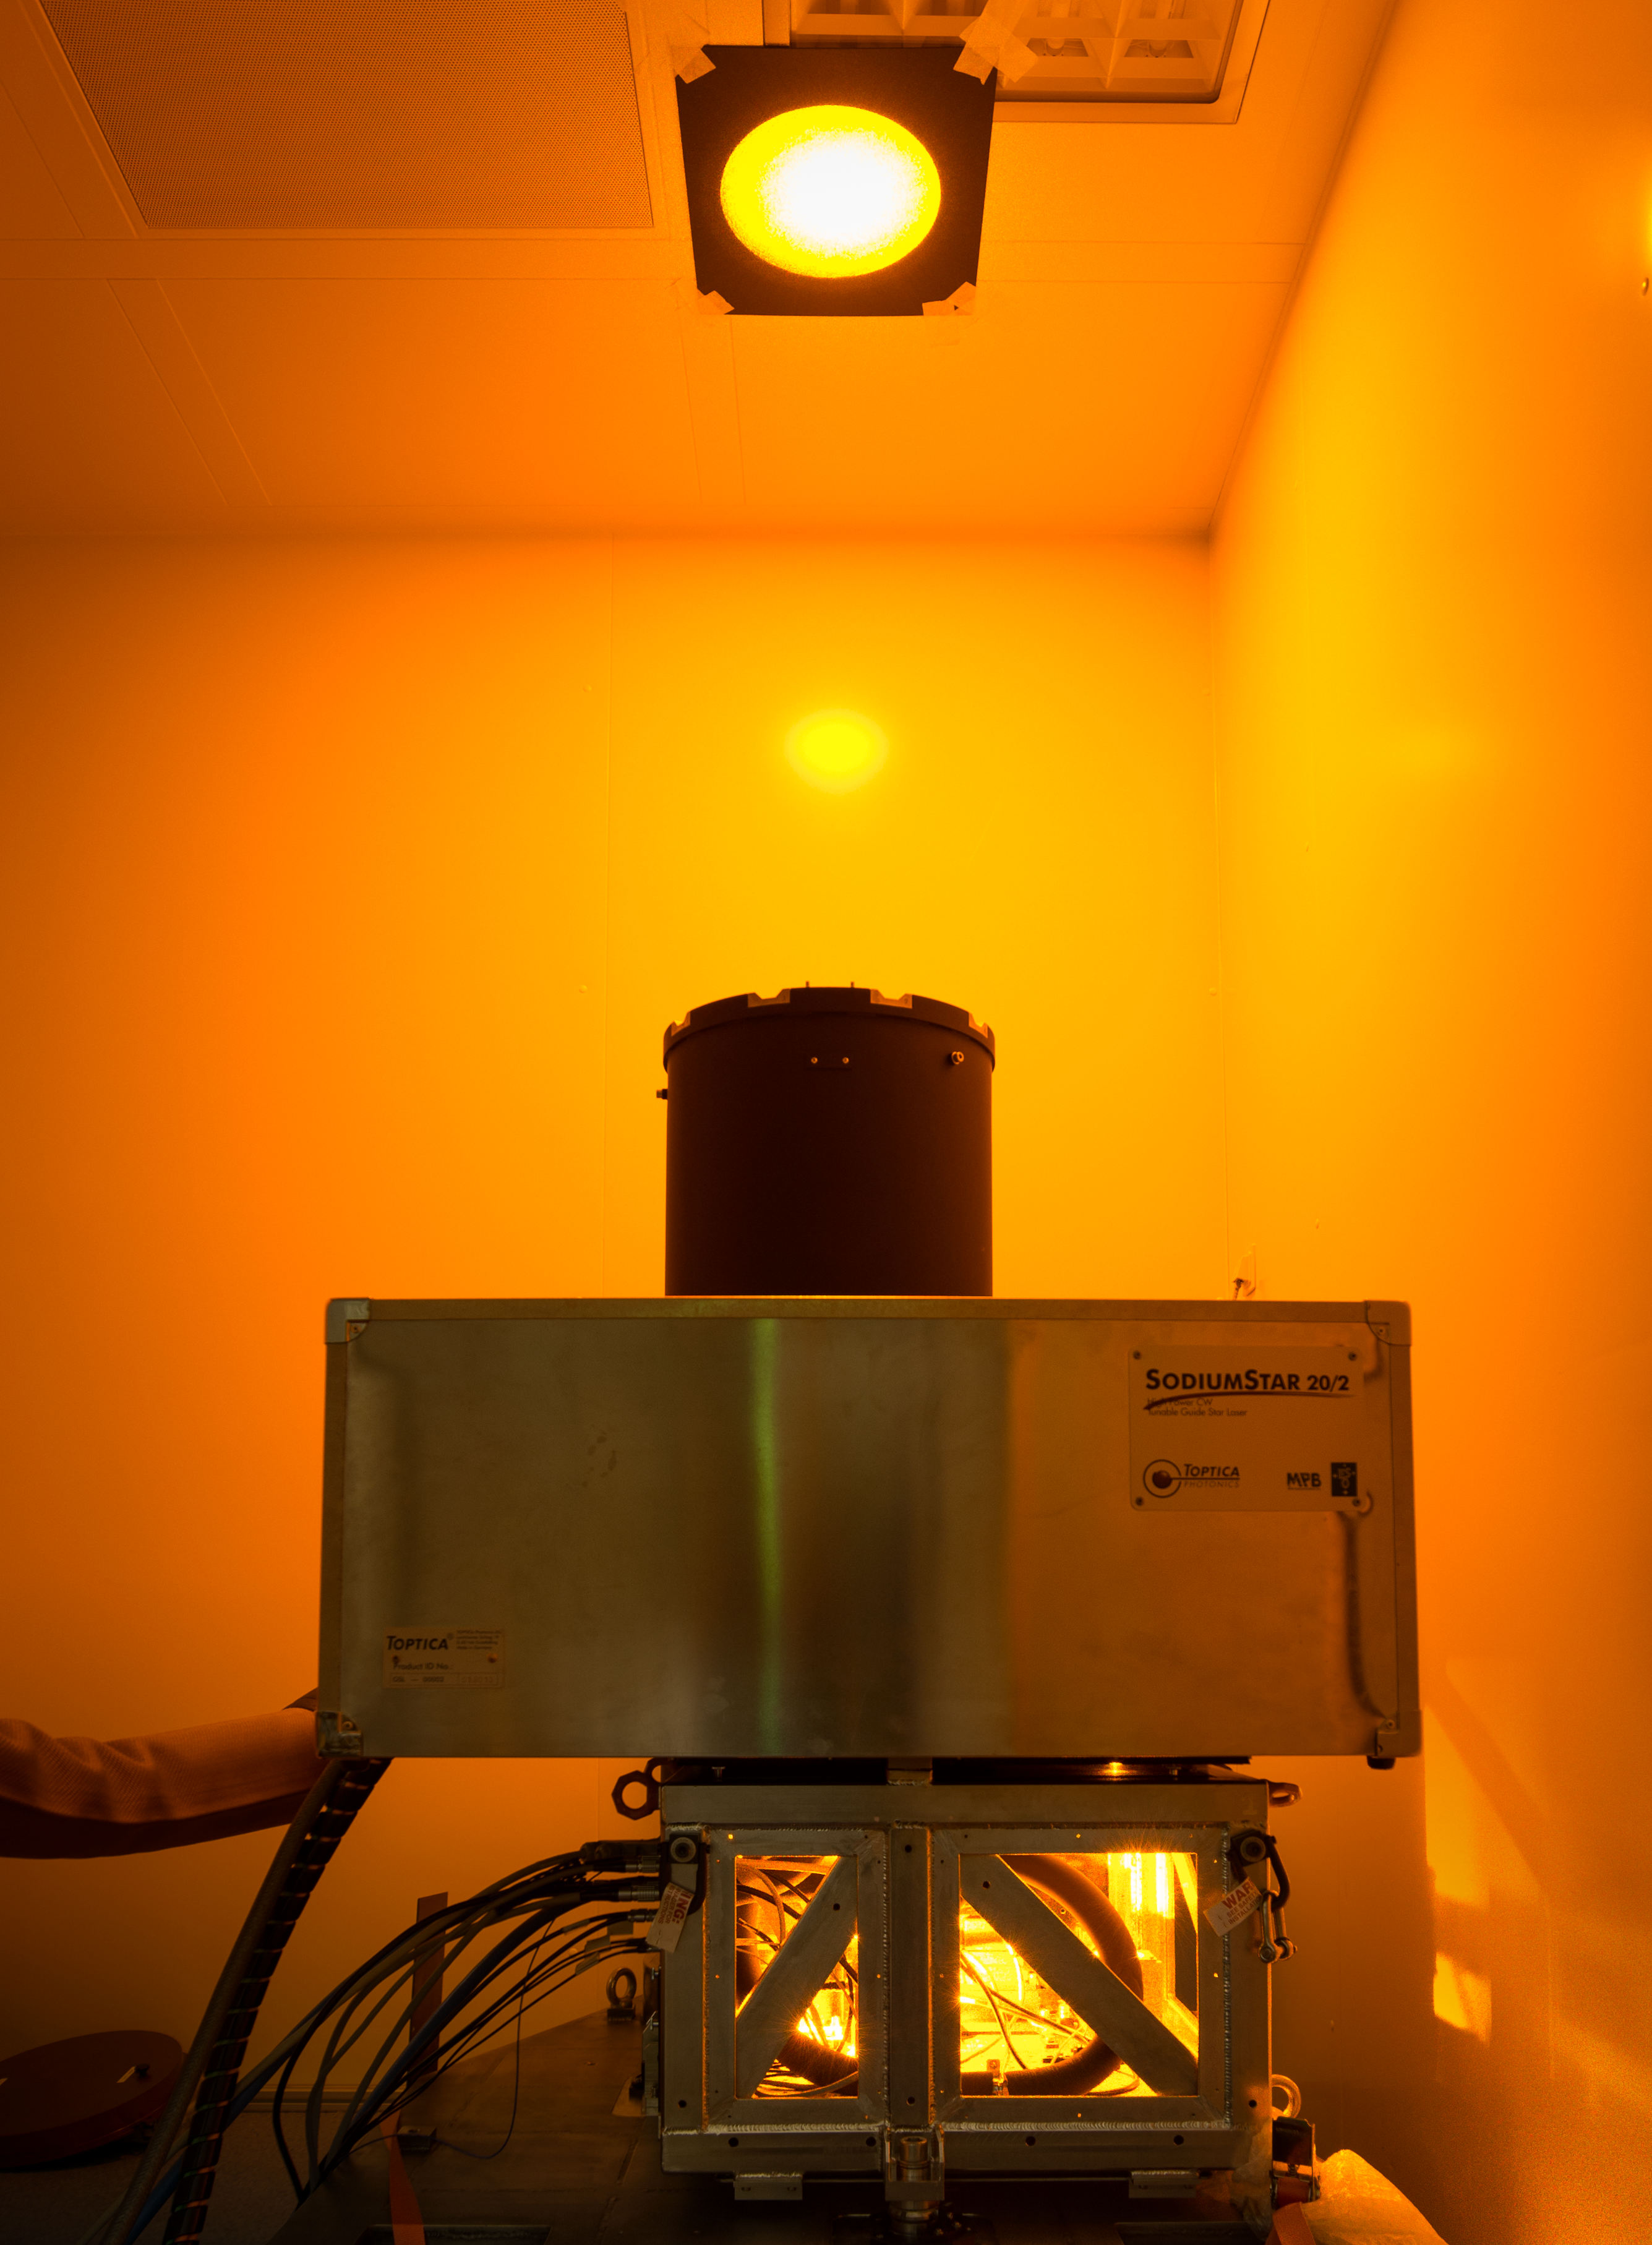

The first 22-watt sodium laser of the Adaptive Optics Facility

In March 2014 a new 22-watt laser has was accepted from the suppliers TOPTICA and MPB following nearly five years of sustained collaboration and effort. This laser system will form part of the Adaptive Optics Facility project at ESO’s Very Large Telescope (VLT). This laser, and four further similar units (including one spare) that will be delivered later, constitute key elements of the new facility and this acceptance marks a major step forward for the project.

Credit: ESO